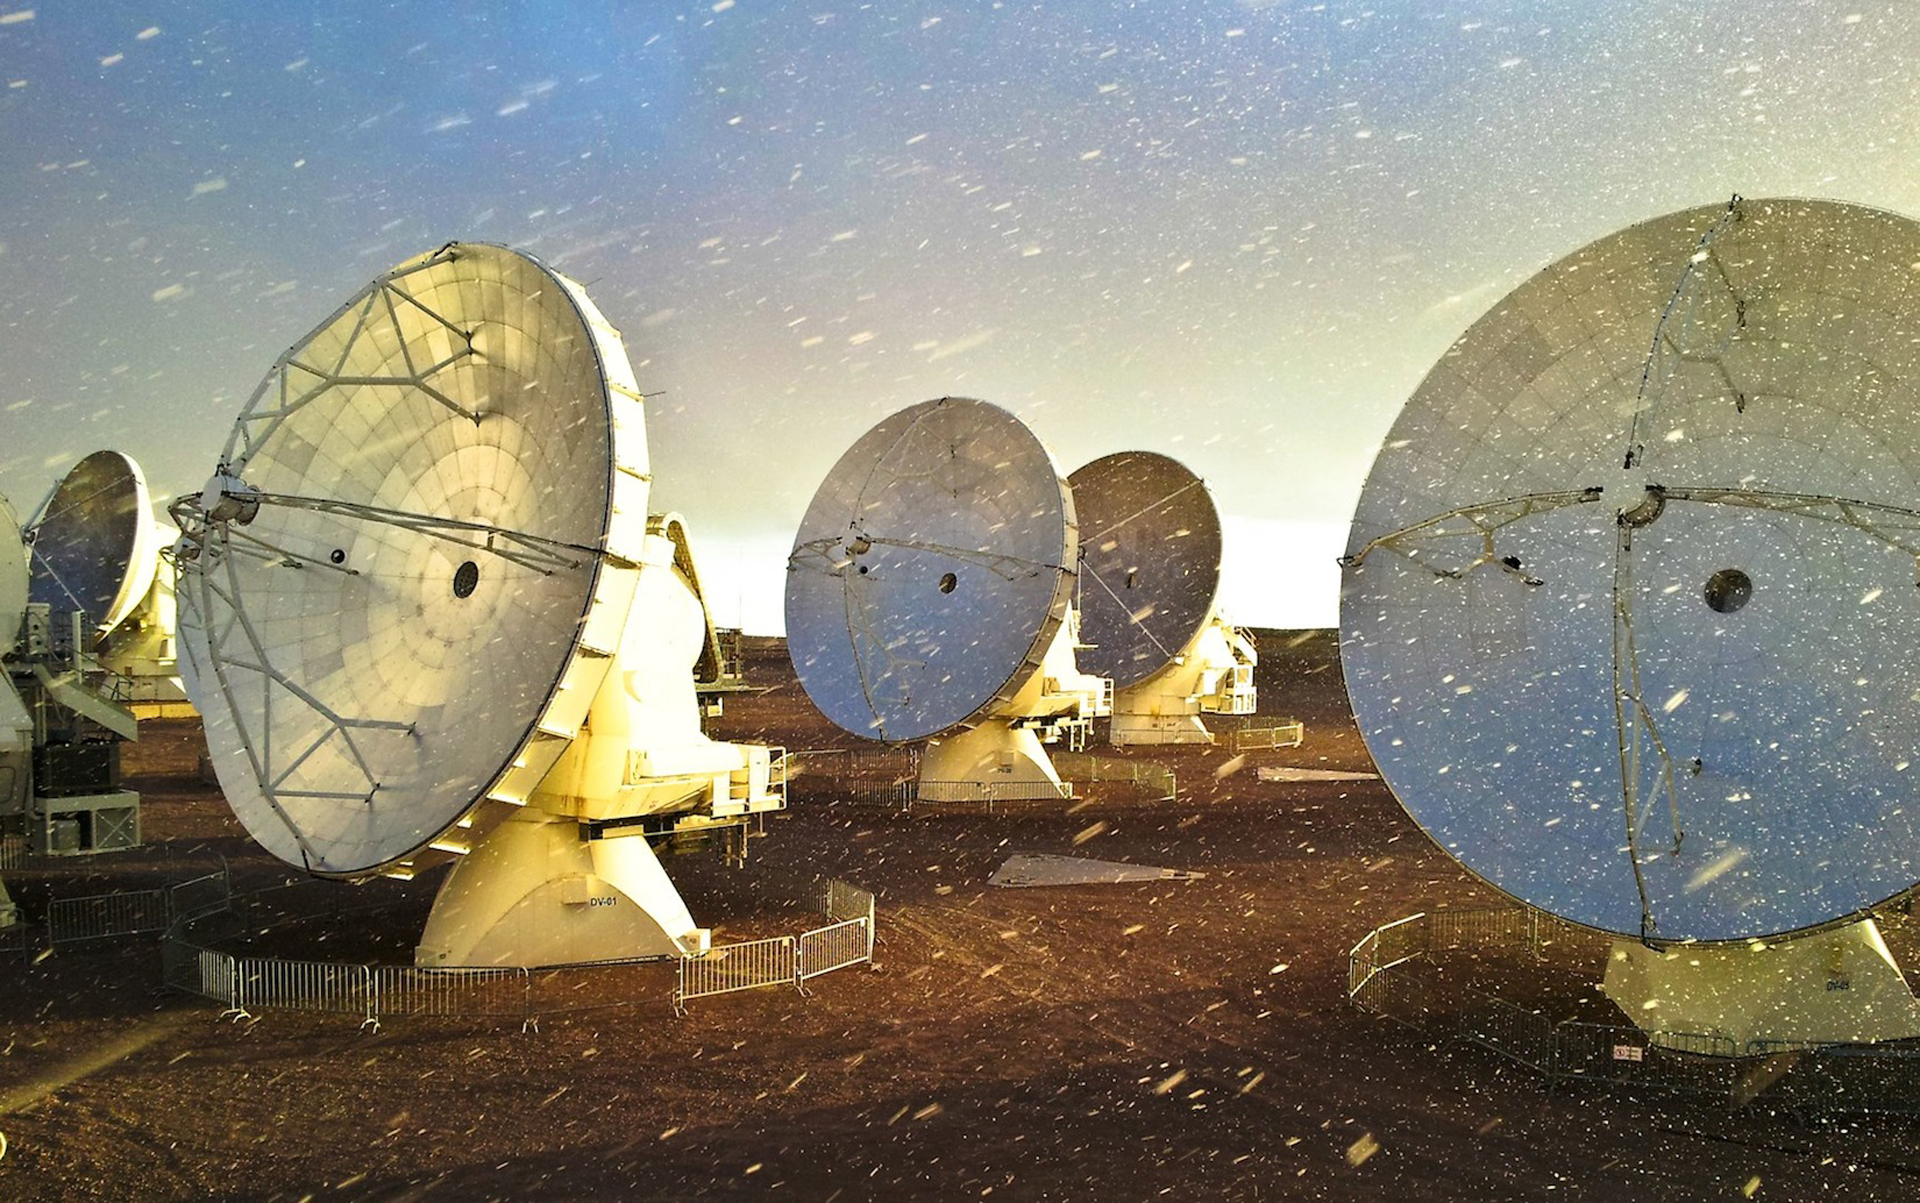

ALMA experiences some extreme weather conditions

At 16,500 feet in the Chilean Andes, ALMA experiences some extreme weather conditions. All models of the antennas were covered in carbon fiber armor to withstand the Atacama’s fierce environment.

Credit: J. Guarda - ALMA (ESO/NAOJ/NRAO)